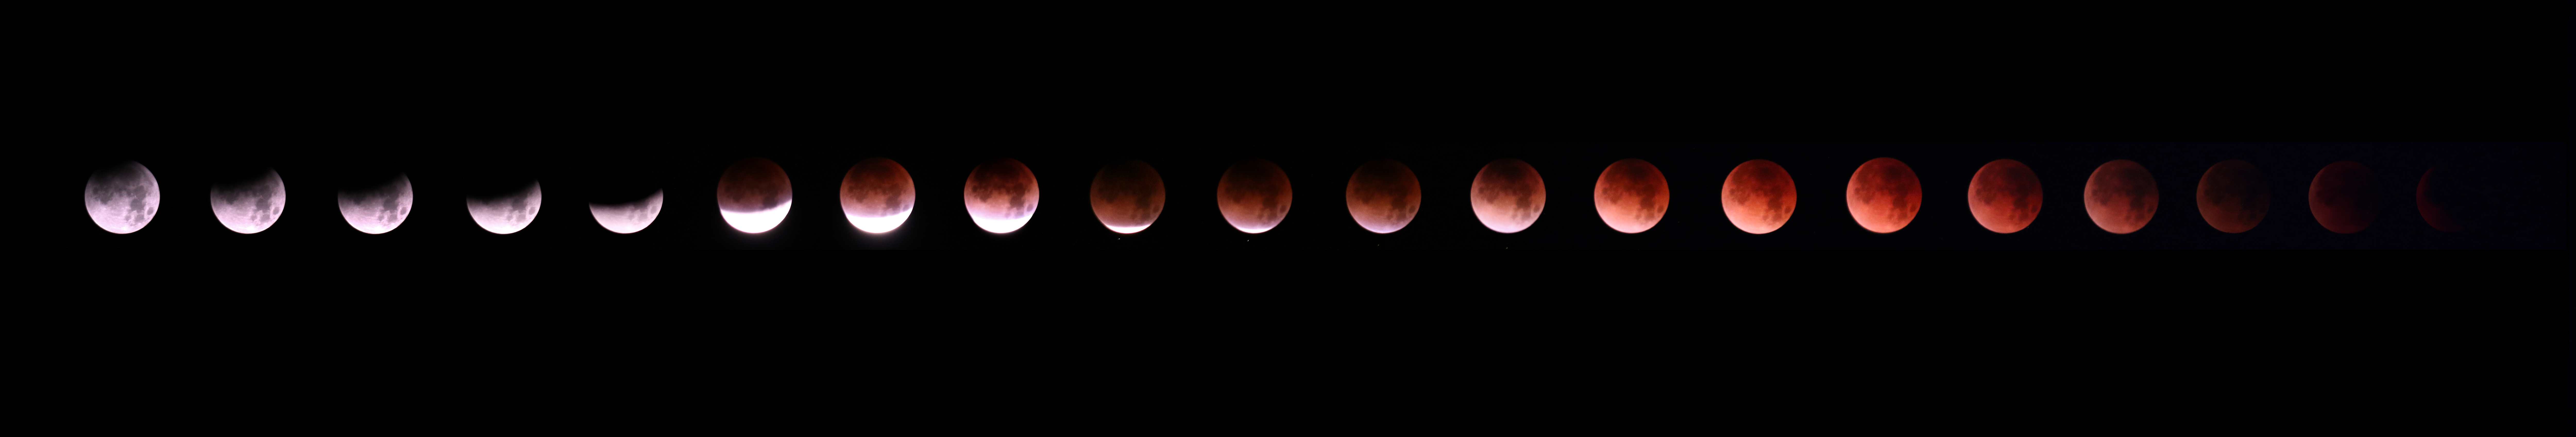

Phases of Lunar Eclipse

Phases of the lunar eclipse as seen from Kitt Peak National Observatory near Tucson, AZ, February 13, 2018.

Credit: NOIRLab/NSF/AURA/P. Marenfeld